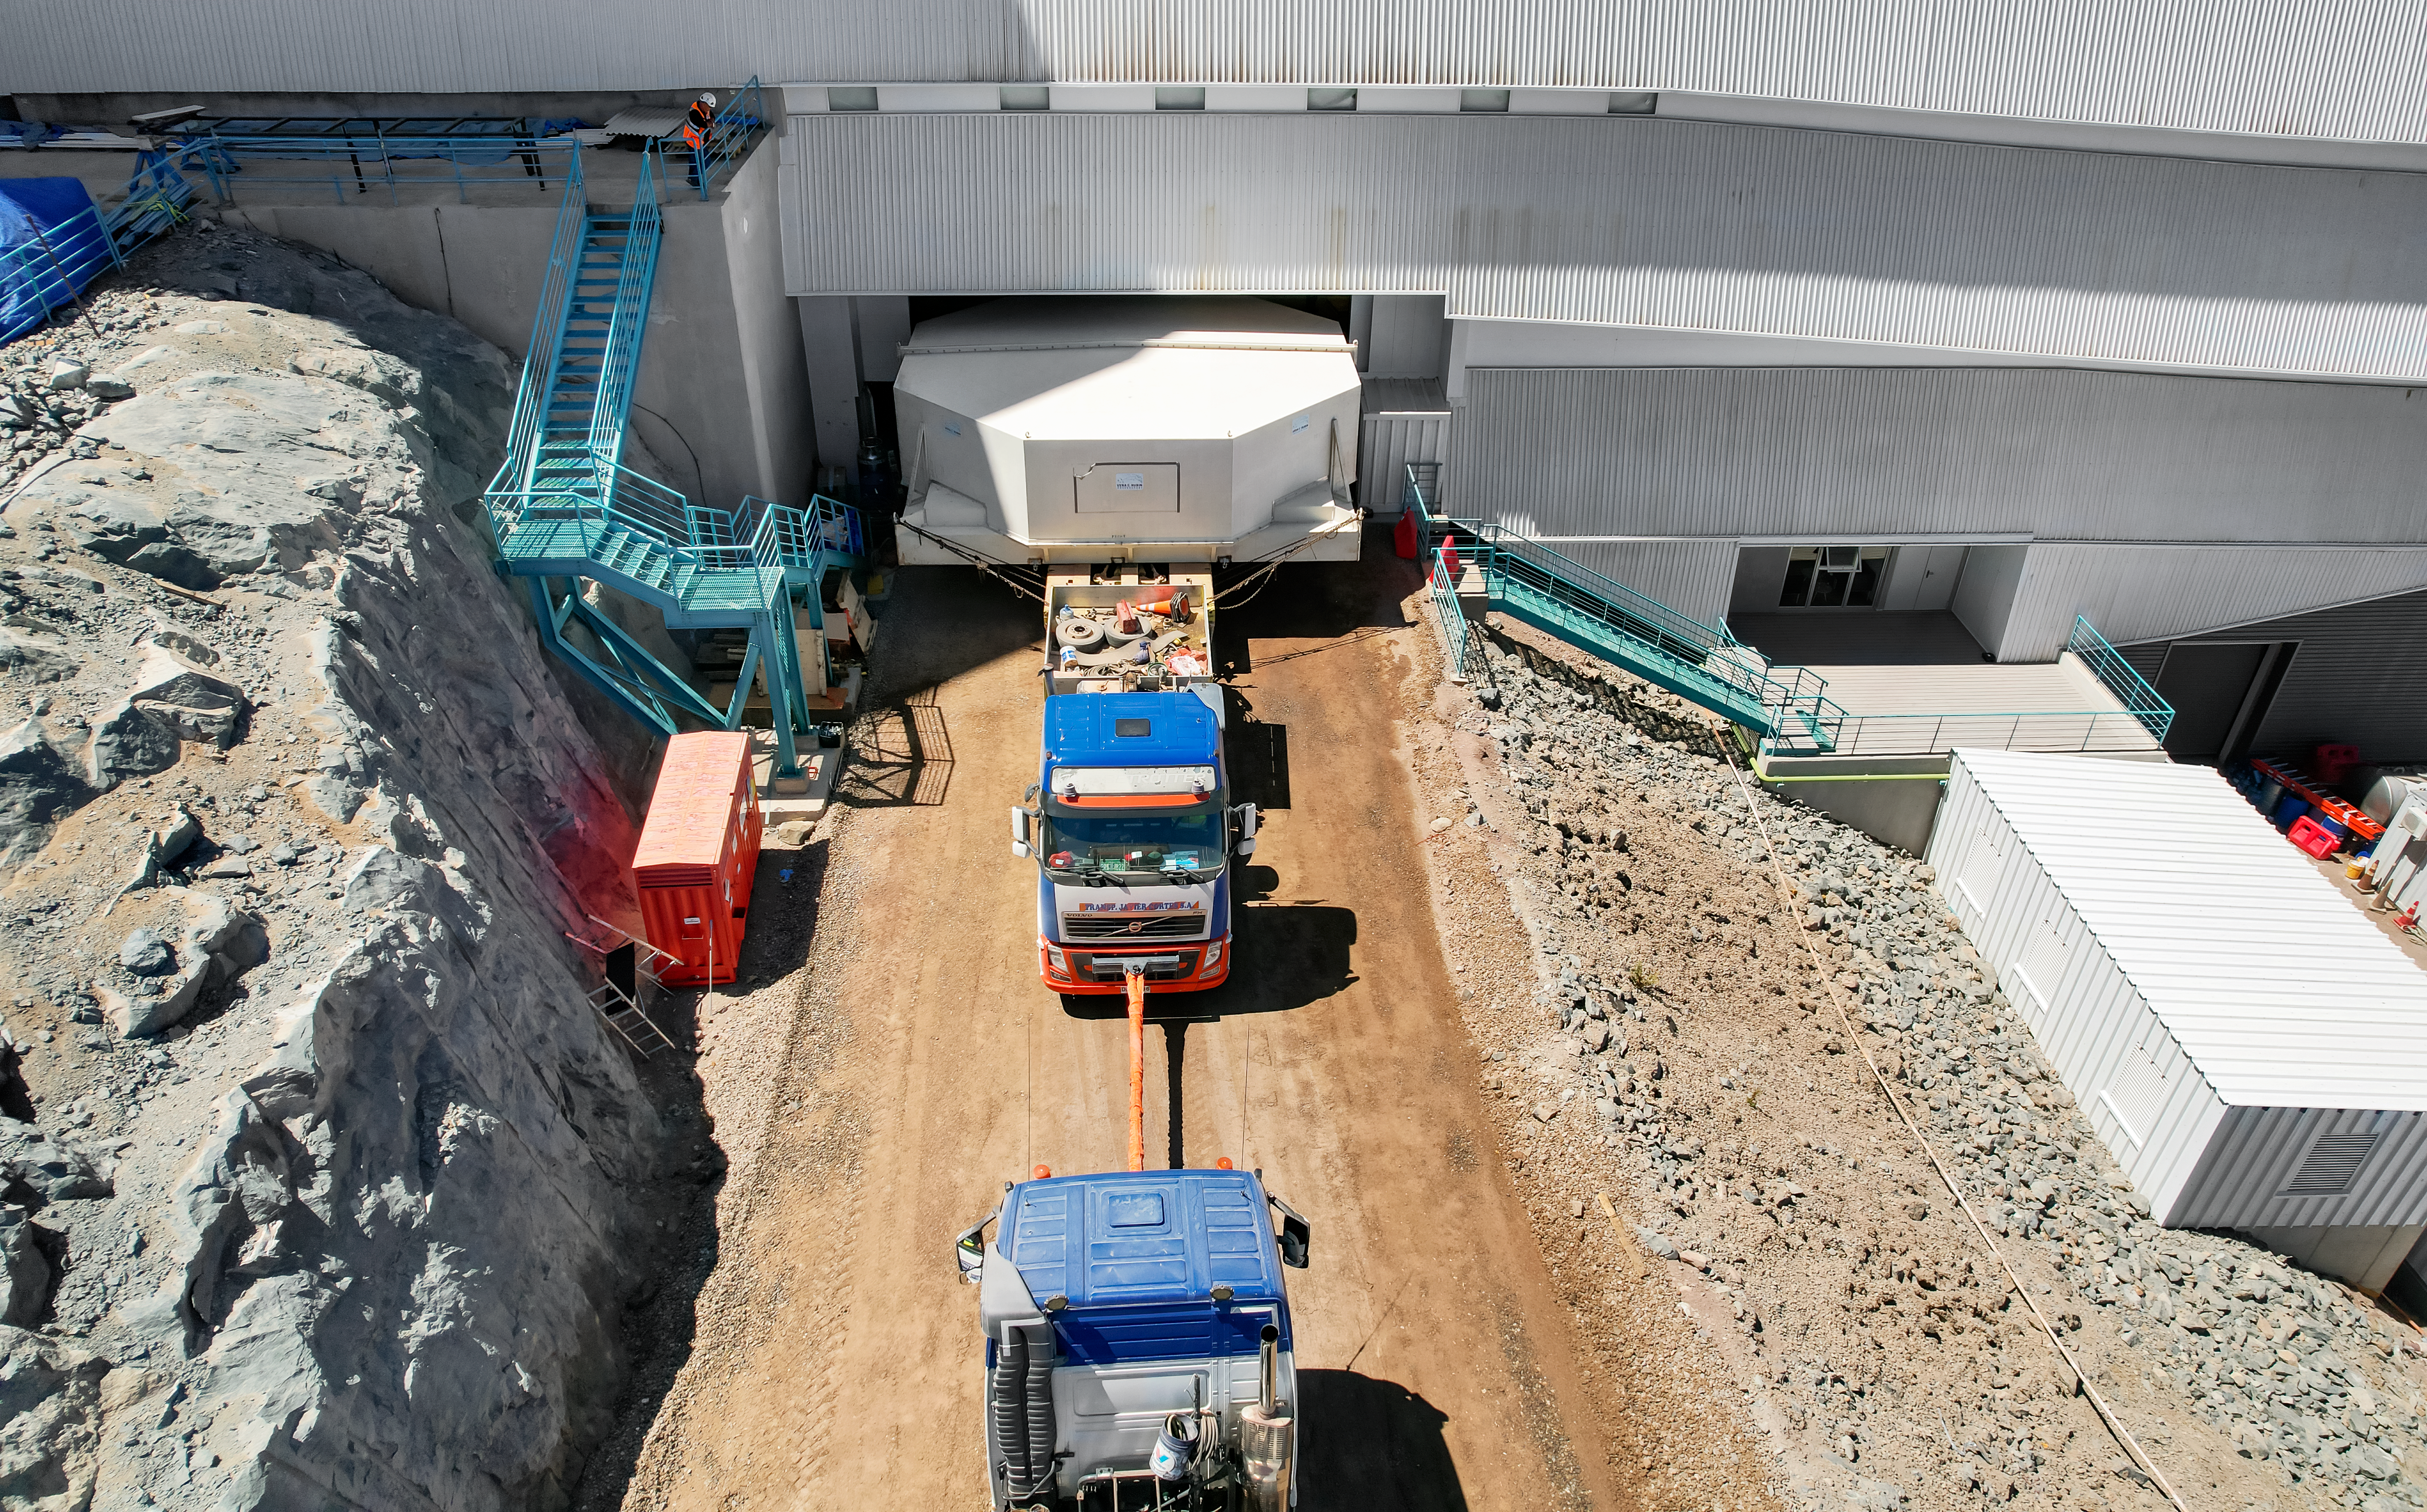

Rubin’s 8.4-meter Mirror is Officially Home

Vera C. Rubin Observatory’s 8.4-meter combined primary/tertiary mirror is officially home after being moved to the main observatory’s maintenance floor, where it will remain for the rest of the construction phase and throughout Rubin’s ten-year Legacy Survey of Space and Time.

Credit: Rubin Observatory/NSF/AURA/O. Rivera